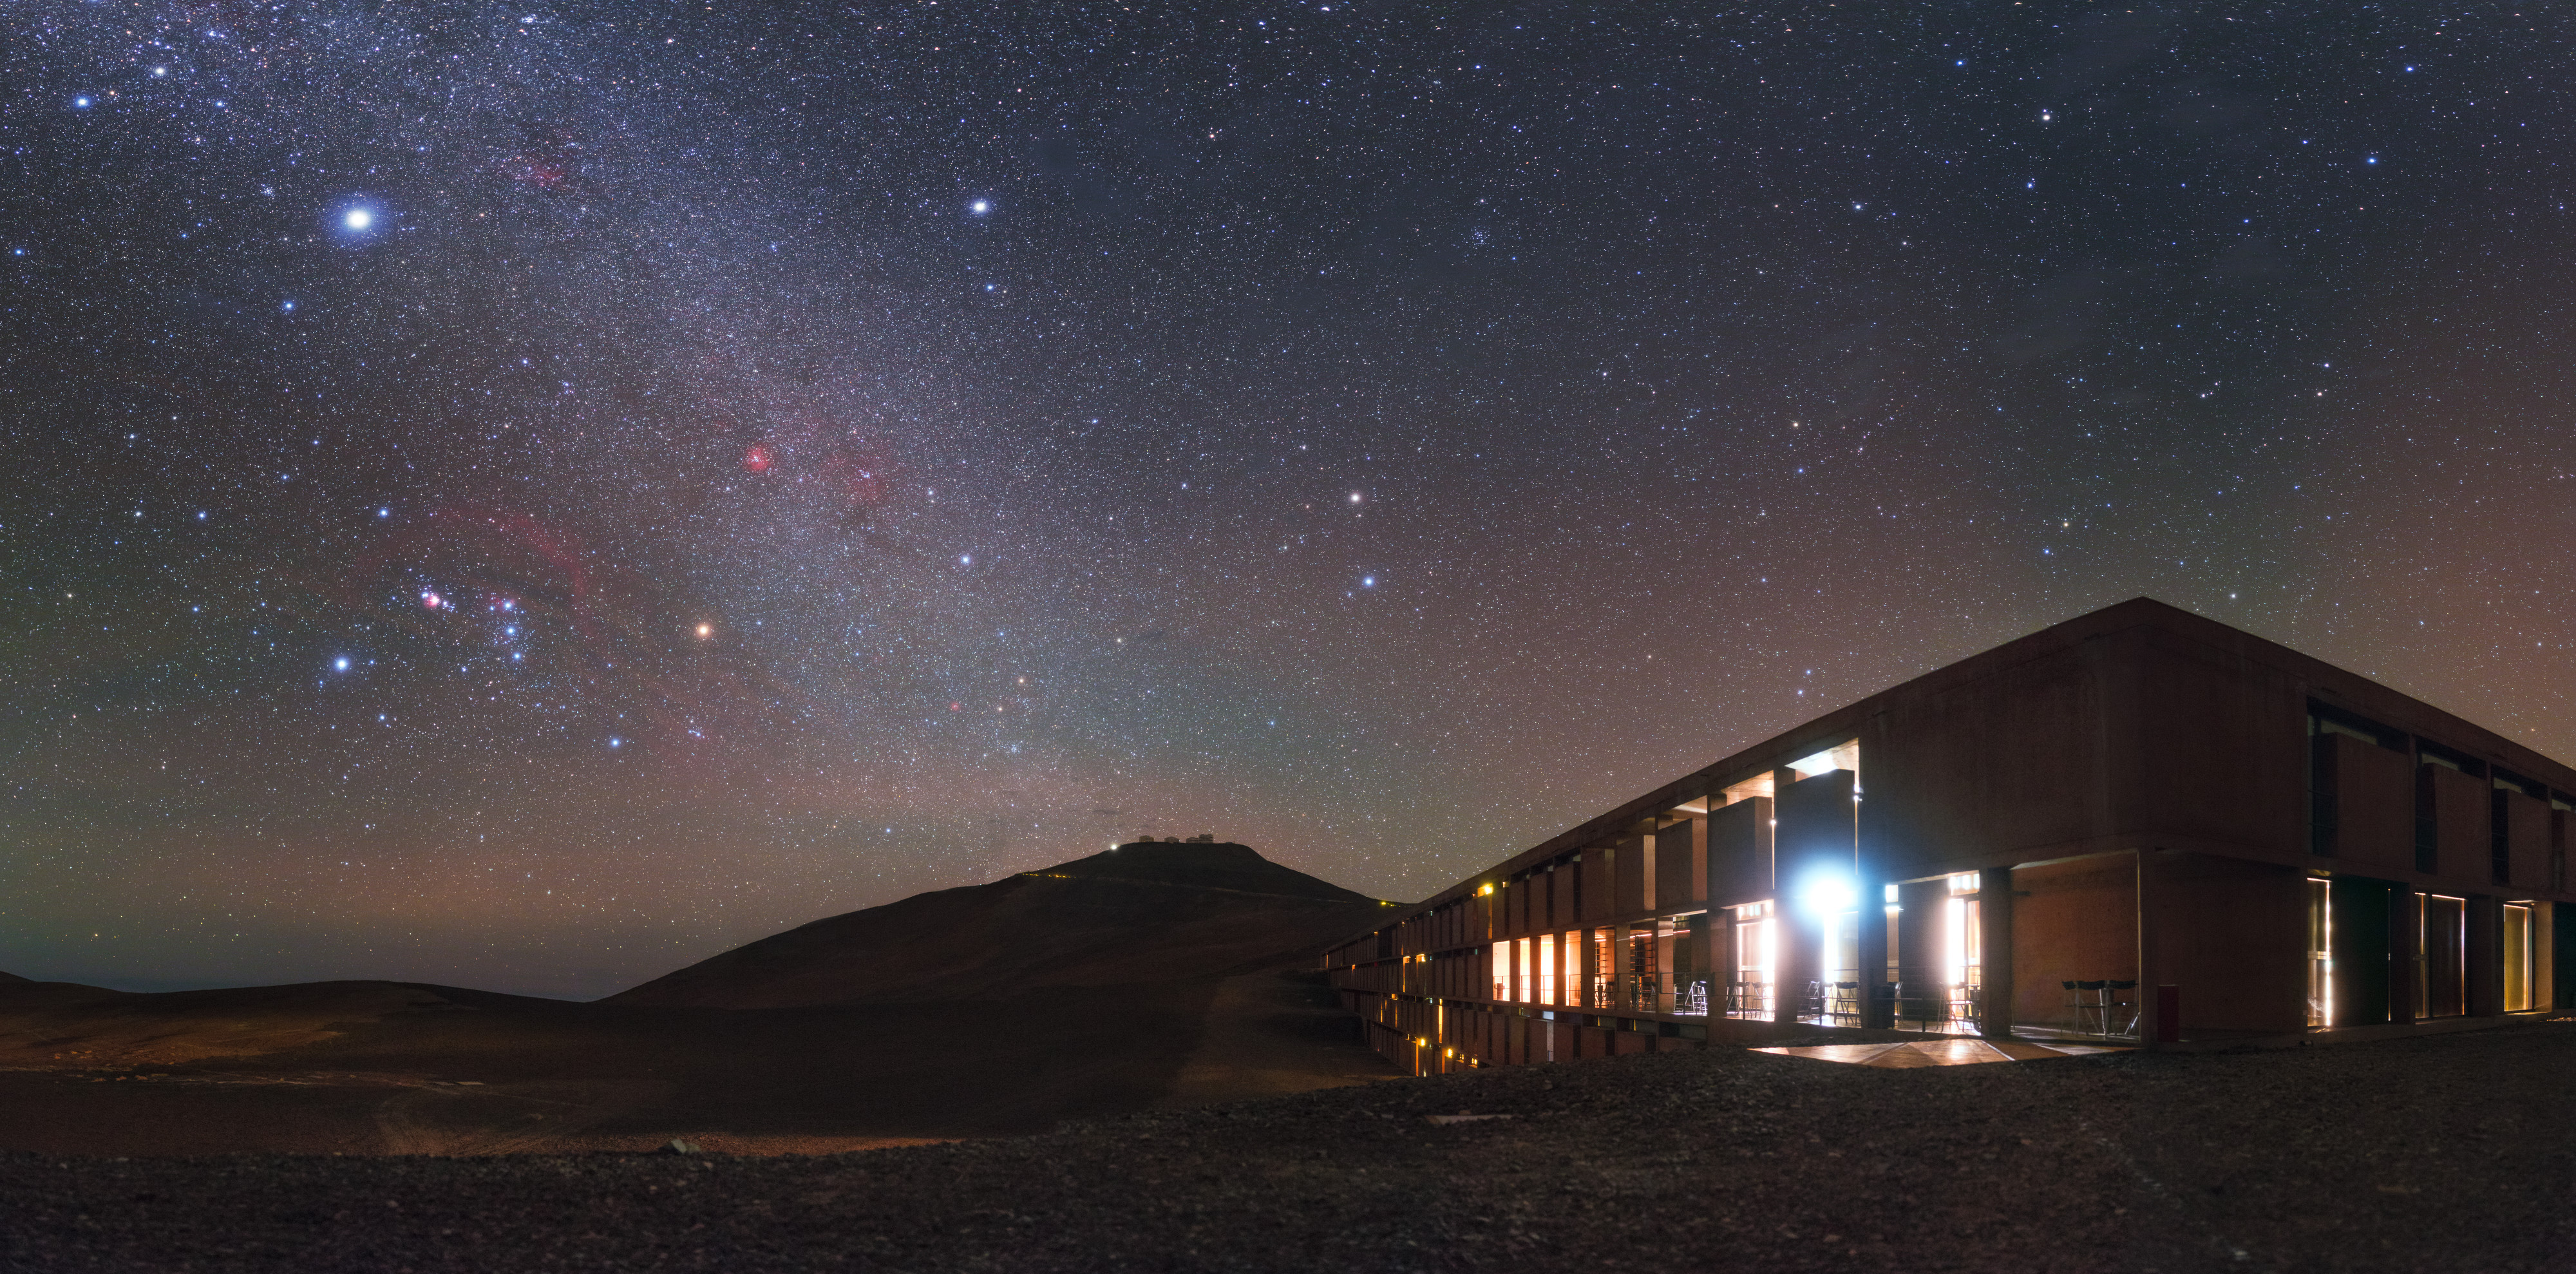

Banishing Light Pollution

This beautiful image features the Milky Way rising over the Residencia at ESO’s Paranal Observatory, which can be seen atop a mountain in the distance. The Residencia is ESO’s private hotel for staff at Paranal, a home away from home for the astronomers, engineers, technicians, and other visitors to the site. Known as an “oasis for astronomers”, the building includes a restaurant, music room, library, swimming pool, and even a sauna to help astronomers to relax between and after their shifts. It was even featured in the James Bond film “Quantum of Solace” (2008).

This photograph was taken by ESO Photo Ambassador Petr Horálek, and is a great demonstration of just how artificial light can pollute its environment — the brightness of the Residencia lights seems almost blinding compared to the stars. Artificial light scatters off the particles in our atmosphere and can drown out the night sky. Preserving the dark skies around Paranal is of the utmost importance to ESO — the darkness surrounding the observatory allows astronomers to obtain excellent data. The preservation of dark skies is critical to the sensitivity and clarity of science observations. The non-celestial lights in this image are relatively few — a stark contrast to the streetlight-studded roads and illuminated cities you may be used to.

Credit: ESO/P. Horálek